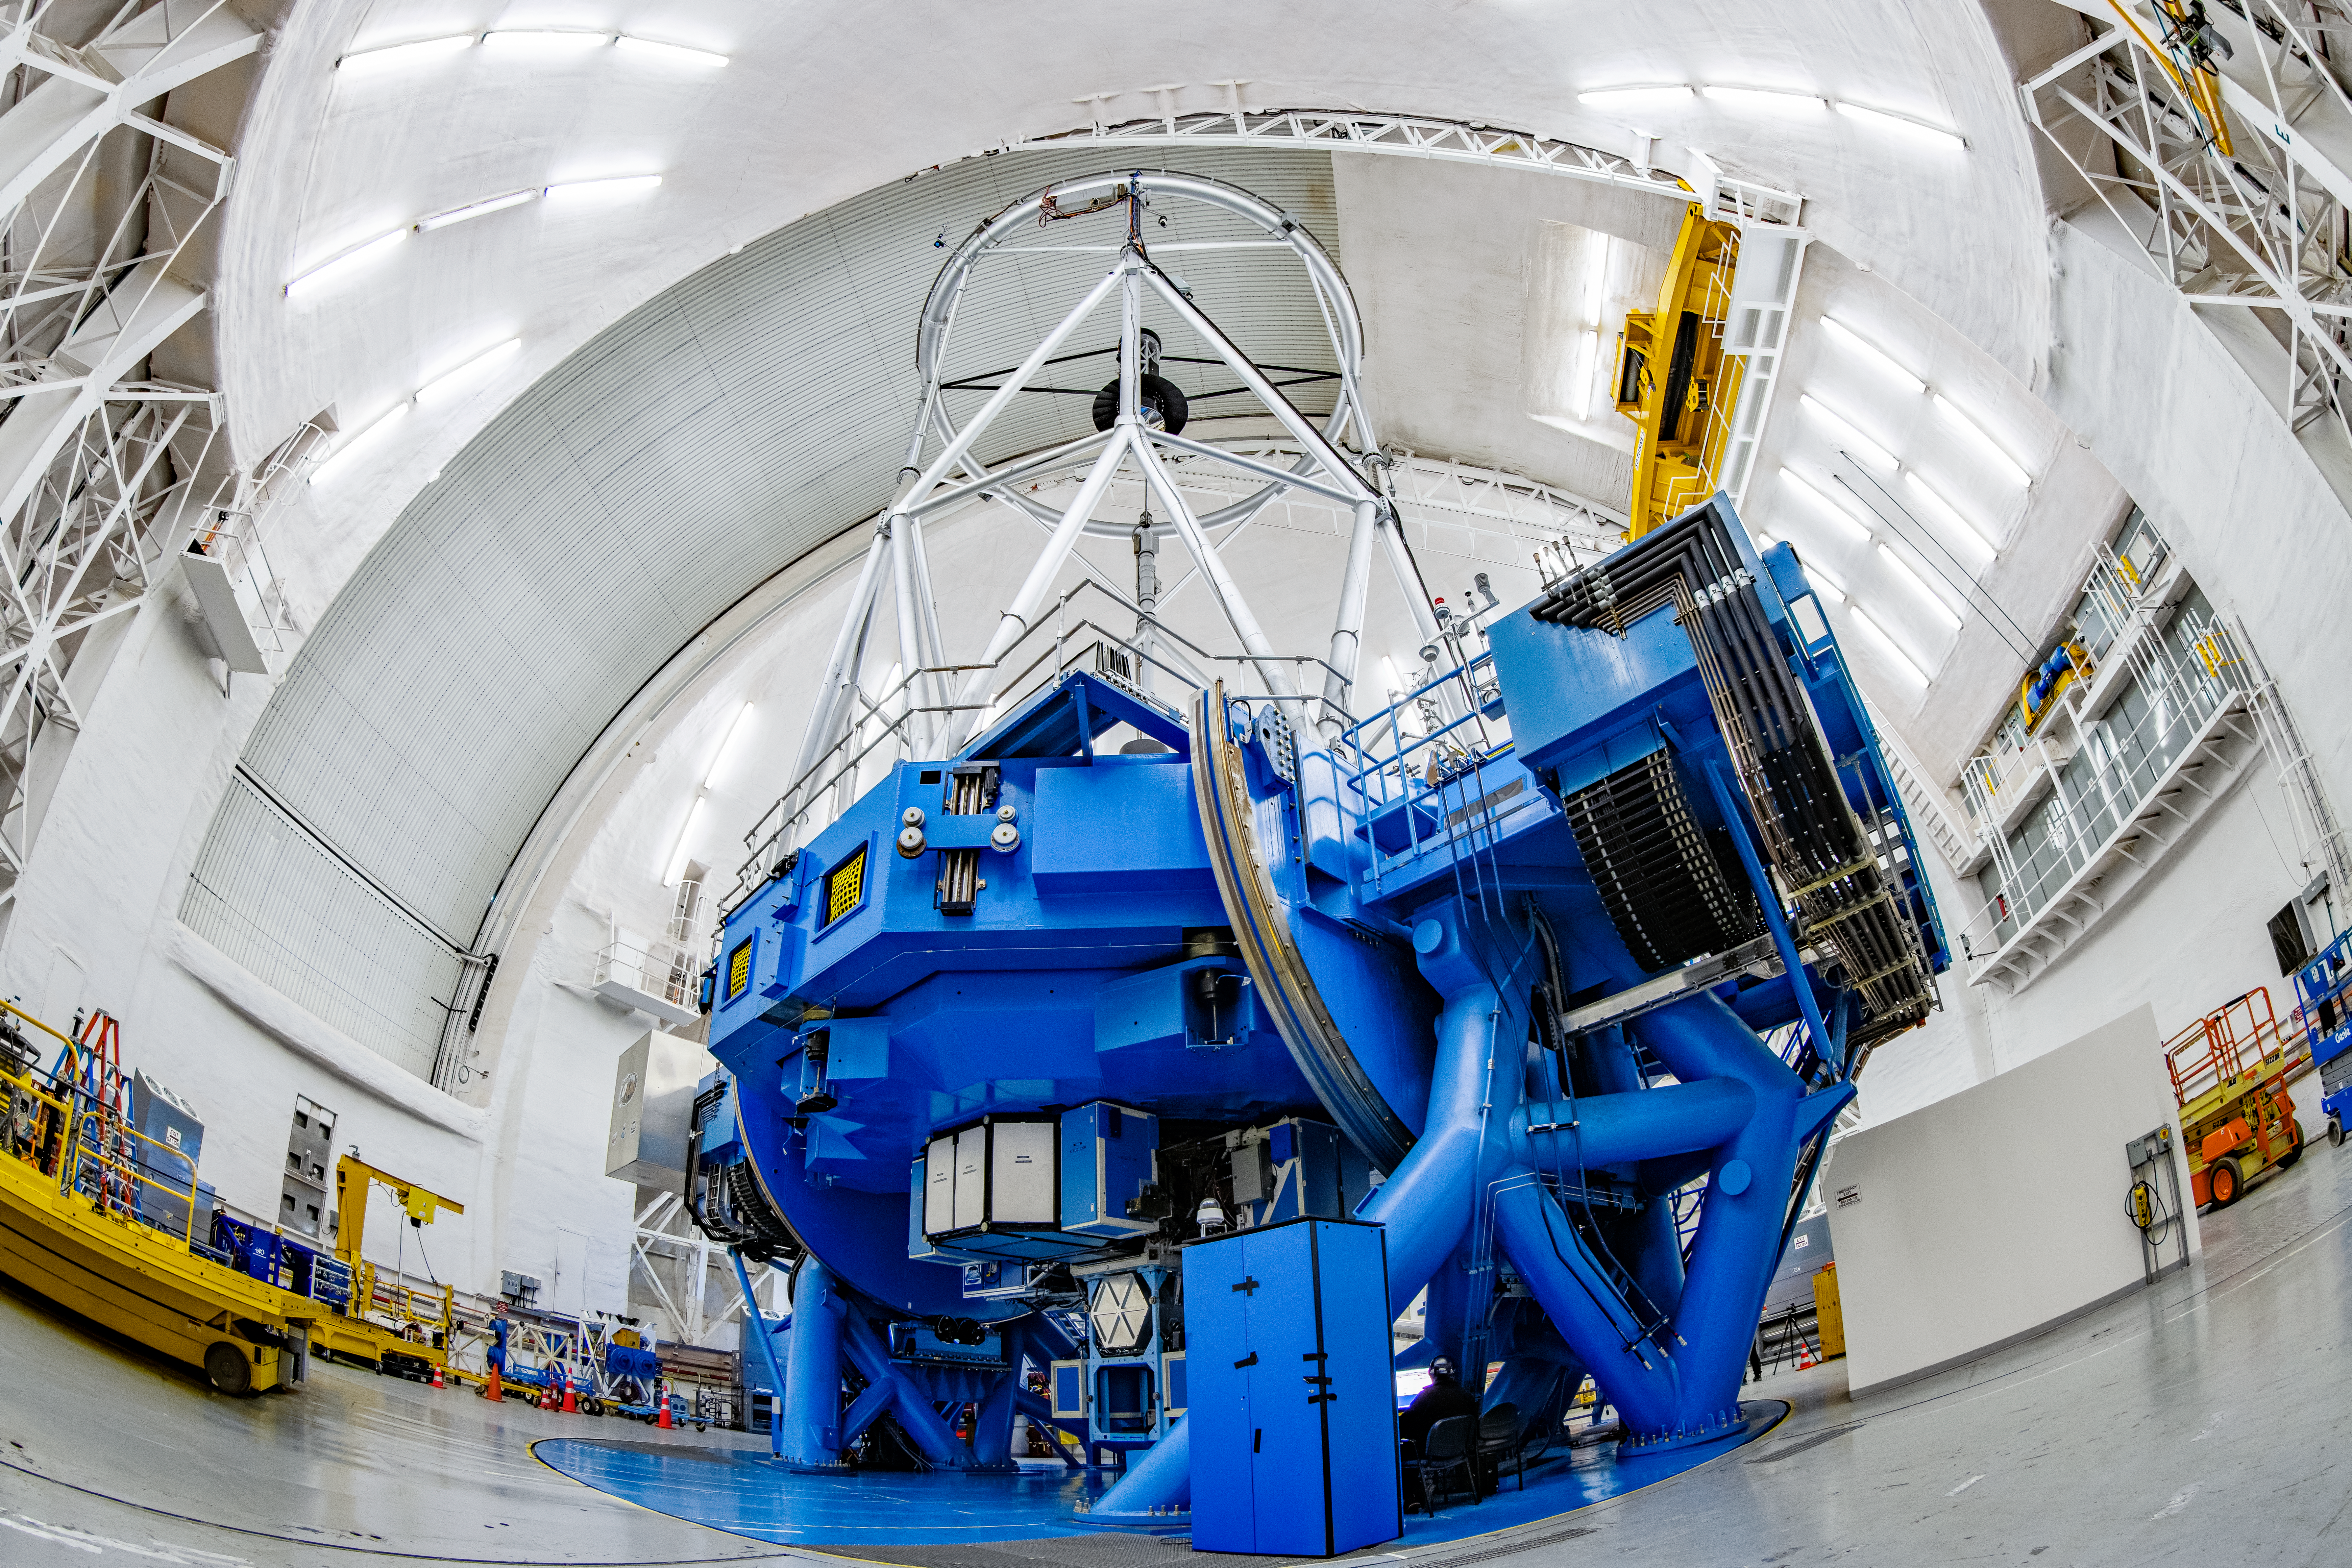

Gemini South Interior

Inside Gemini South, one half of the International Gemini Observatory, operated by NSF NOIRLab.

Credit: NOIRLab/NSF/AURA/ T. Matsopoulos